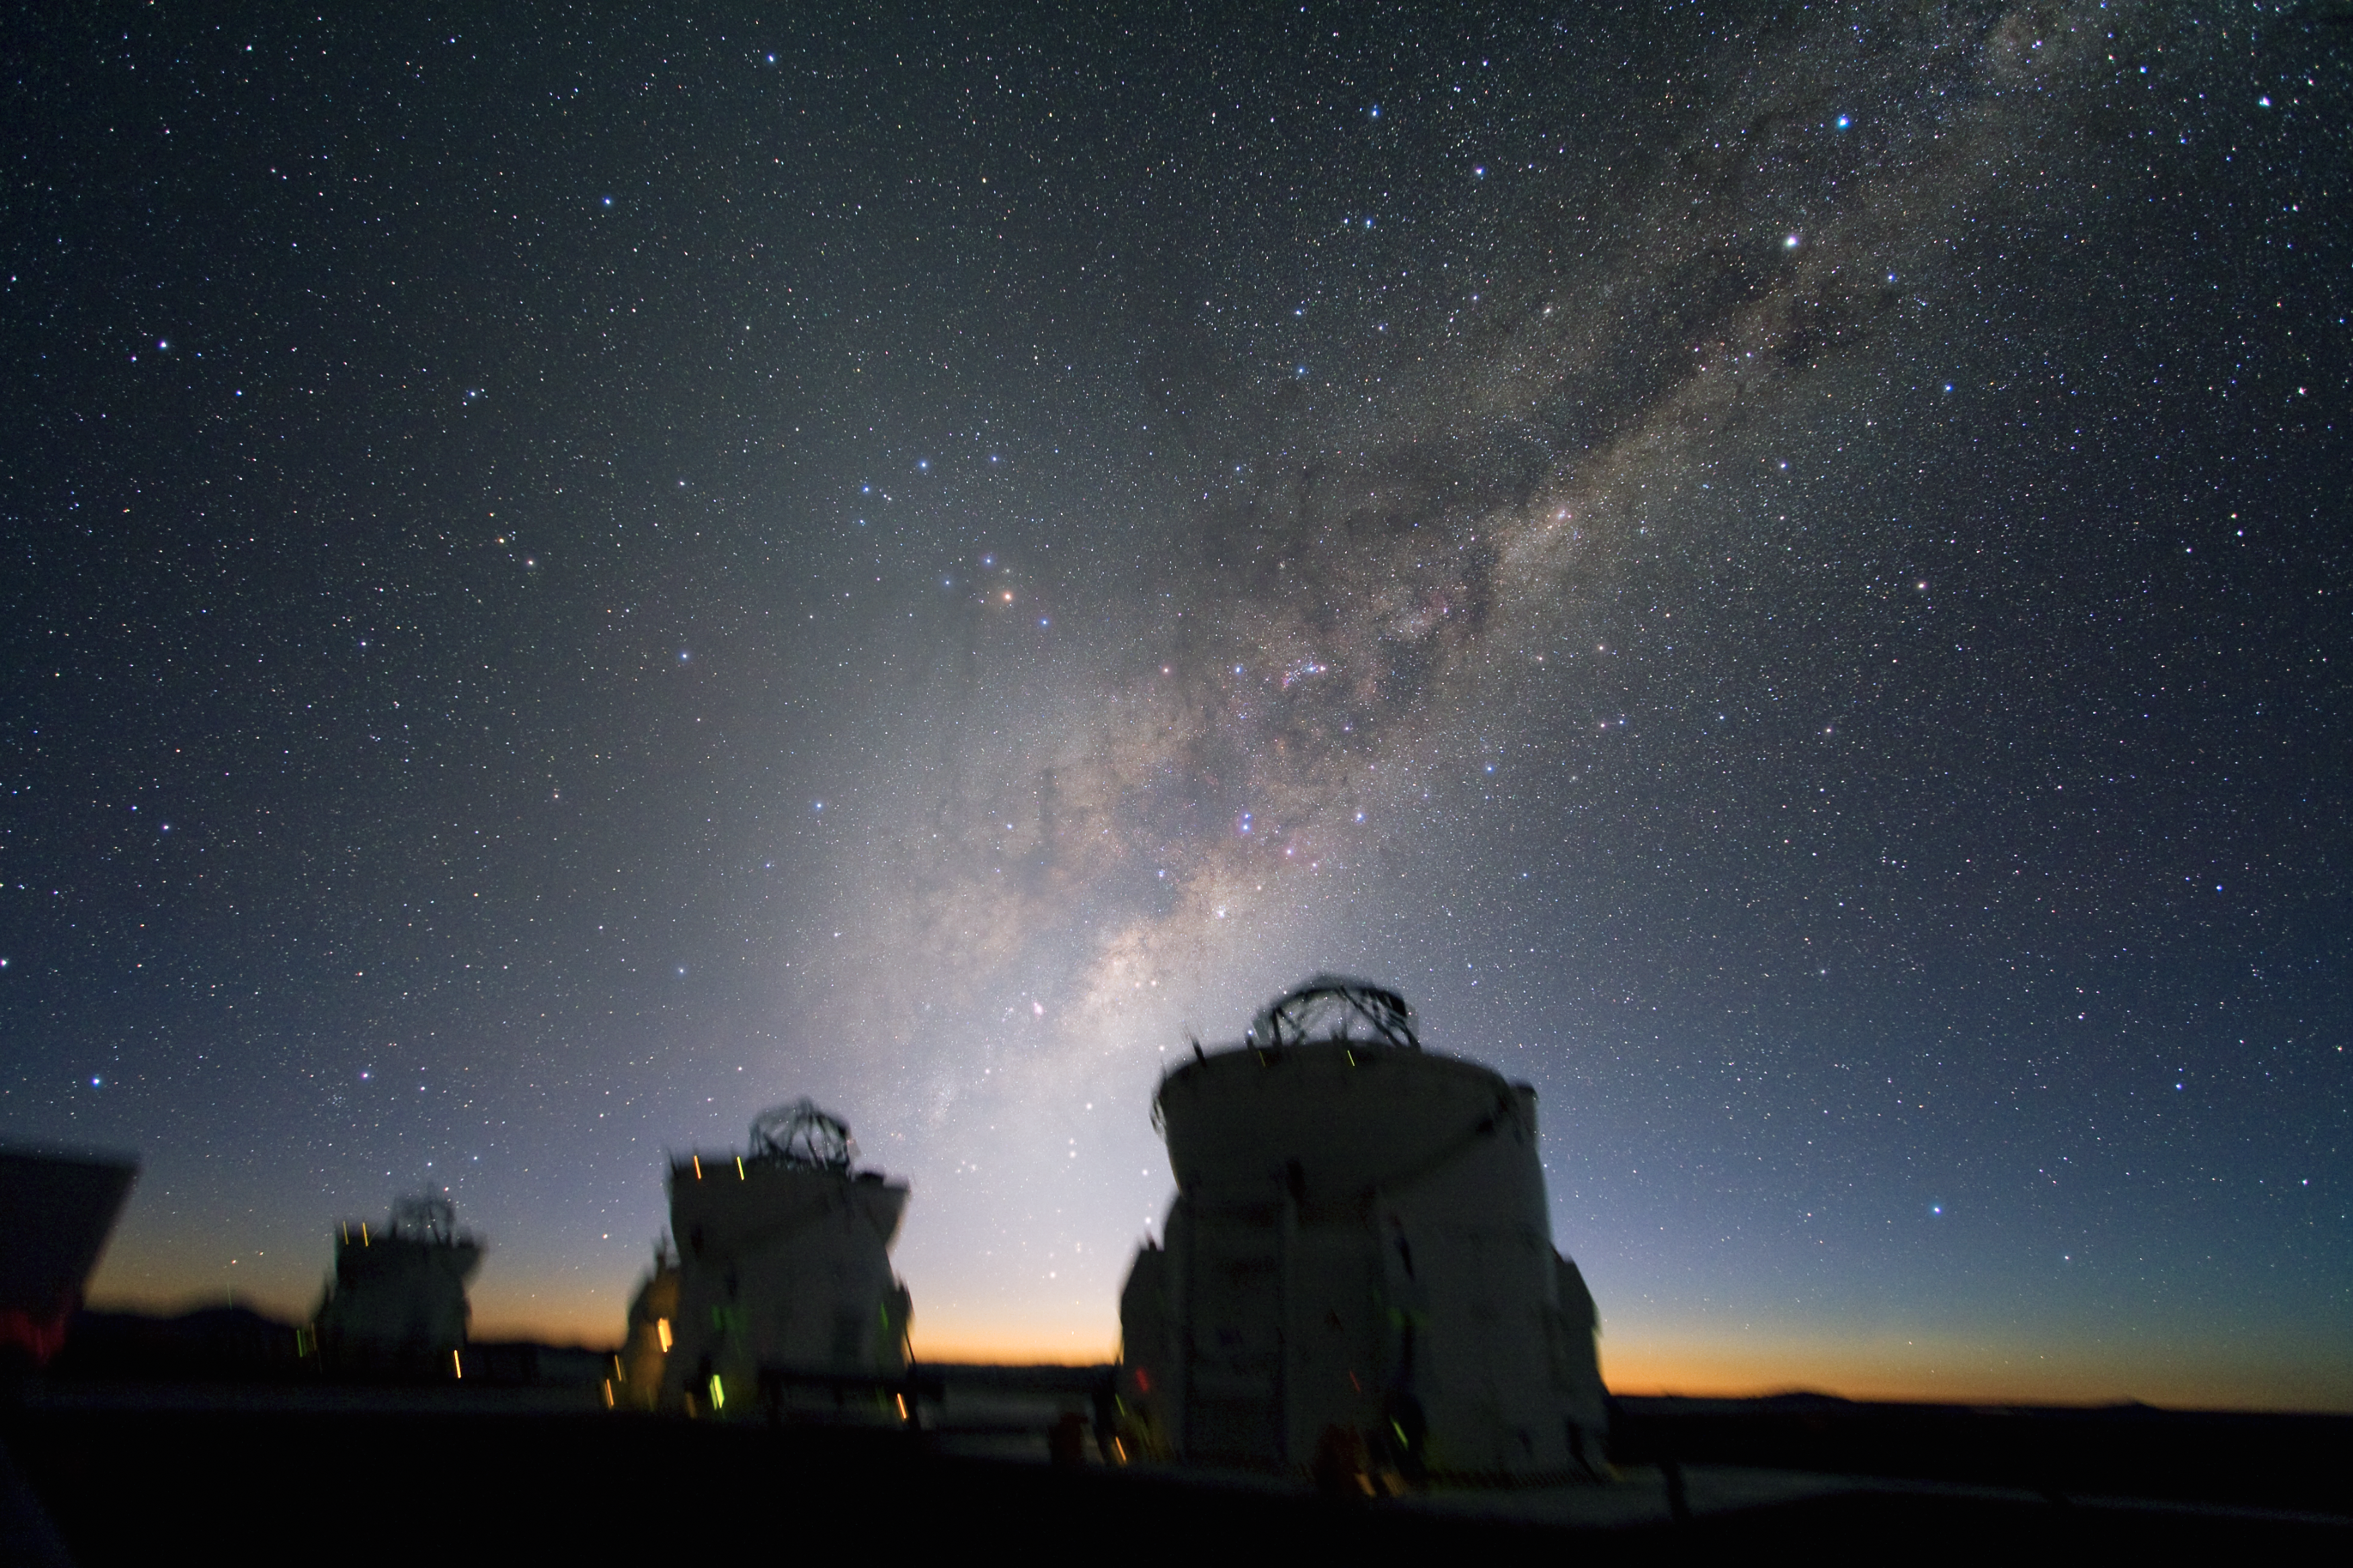

Beautiful sky over Paranal *

This image, taken an early morning two weeks ago, shows with great clarity the amazing sky over Paranal, the home of ESO’s Very Large Telescope (VLT) in Chile.

The wonderful landscape of the Milky Way hangs in all its glory above three of the four 1.8-metre VLT Auxiliary Telescopes (ATs). They observe simultaneously, using interferometry to get a vision as sharp as if they used a telescope with a diameter equal to the largest distance between the telescopes, in this case, 48 metres. Because the larger 8.2-metre Unit Telescopes of the VLT are usually used individually, the four ATs have been added to the system to make full use of the interferometric laboratory.

Facing the East, the remarkable photo shows the constellations Ophiuchus (the ‘snake-holder’), Sagittarius (the ‘archer’), Scorpius (the ‘scorpion’), and Triangulum Australe (the ‘southern triangle’). The Centre of the Milky Way is just below the centre of the image.

This image is available as a mounted image in the ESOshop.

Credit: ESO/Y. Beletsky